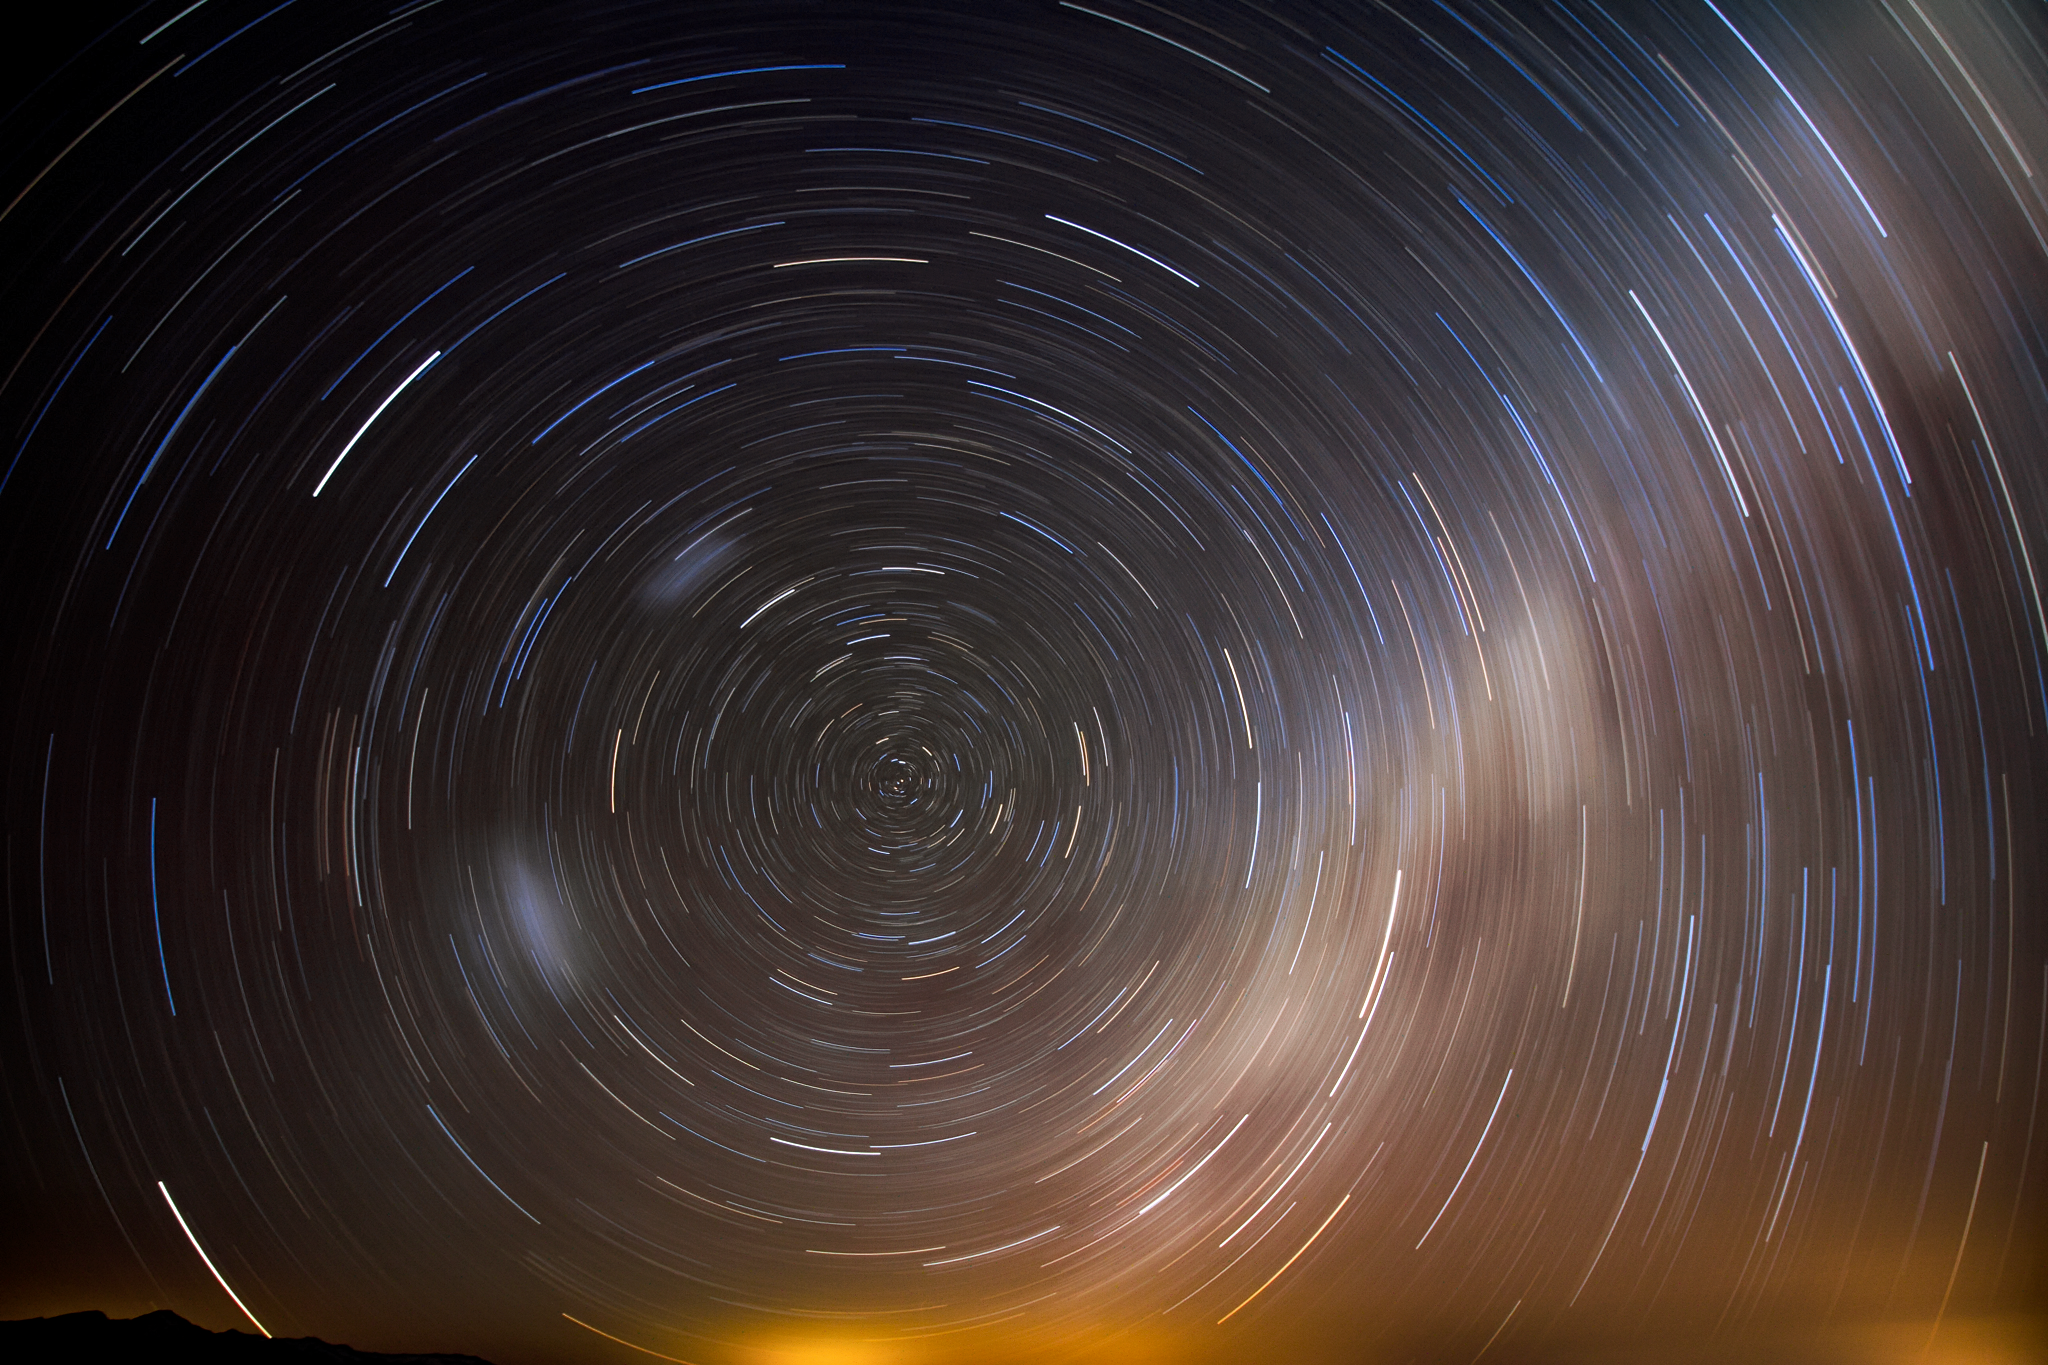

Star Trails over Cerro Pachón

This long-exposure photo shows stars appearing to trail around the celestial pole as they move across the night sky over Cerro Pachón.

Credit: International Gemini Observatory/NOIRLab/NSF/AURA/J. Fuentes